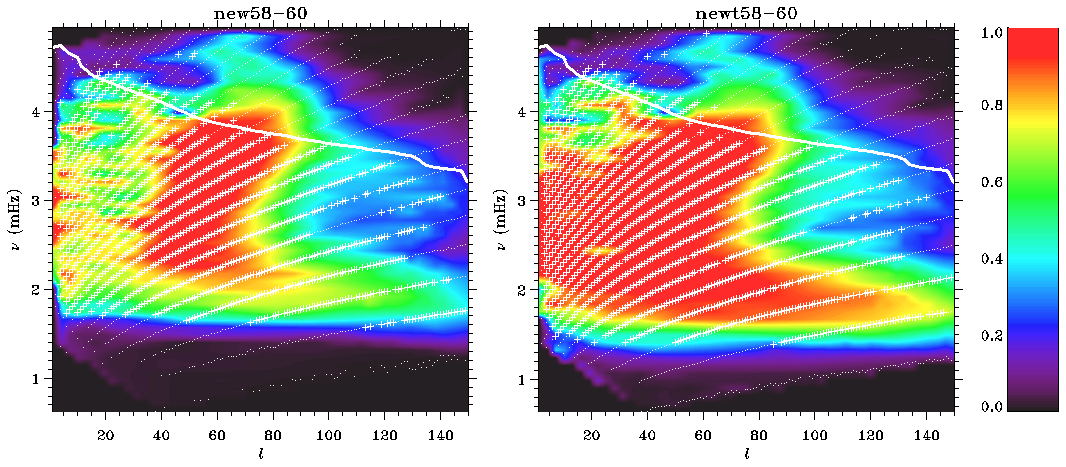

New multi-taper spectral analysis of GONG data

Multi-taper spectral analysis significantly increases the number of frequency measurements that GONG is able to extract from its data. Seen here are the results for a typical 108-day time series (GONG Months 58-60), with the traditional approach on the left and the multi-taper results on the right. Dots indicate multiplets where some modes were fitted, while crosses indicate that the mode coverage was high enough to fit the multiplet. The colors indicate the fraction of all (2+1) modes per multiplet that are fitted, and the thick solid line indicates the boundary of the region where leakage makes fitting difficult. The multi-taper method leads to more modes and multiplets at low frequencies and at low values. Overall, the number of good fits increases by about 28 percent, and the number of multiplets increases by about 14 percent, while introducing no bias in the frequencies. See the GONG update report in the December 2001 NOAO Newsletter (currently only available in PDF format).

Credit: NSO/AURA/NSF